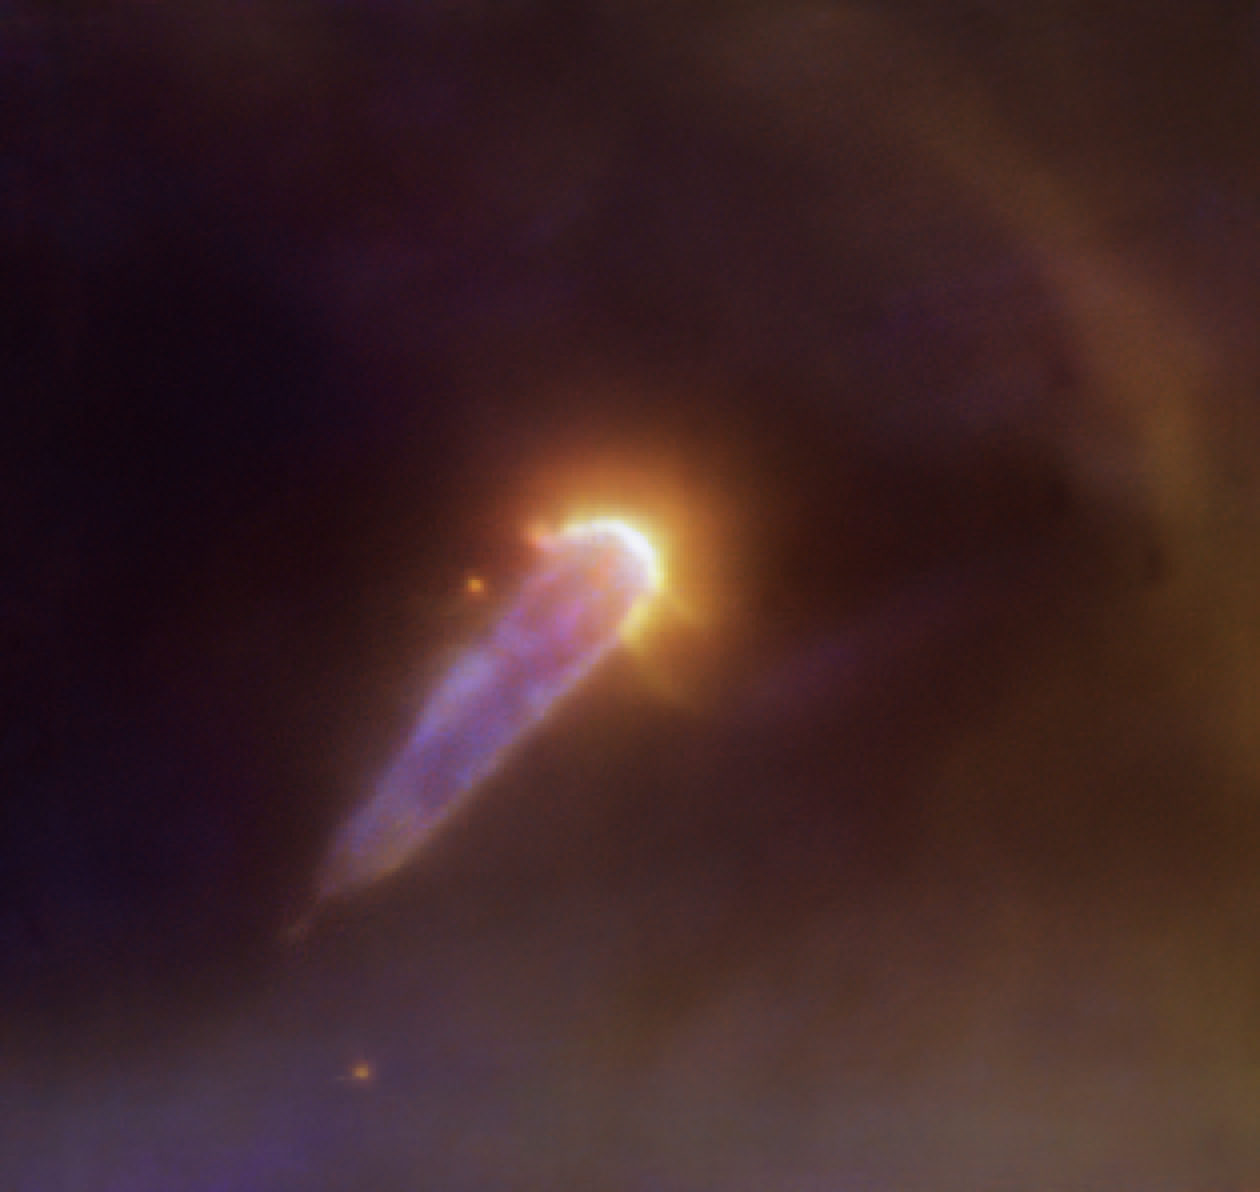

Teardrops in the sky

Is it a comet? Is it a spaceship? The object in this Picture of the Week might be a bit hard to recognise at first. It is in fact a young star — but why does it have such an unusual shape?

Young stars are surrounded by a disc of gas and dust: the building materials for planets. When other very bright and massive stars are present nearby, their light heats the young star’s disc, stripping away part of its material. The teardrop-shaped object in this image, 177-341 W, is in the Orion Nebula. The stars eroding away the disc of 177-341 W are out of the frame past the upper-right corner; when their radiation clashes with the material around the young star, it creates the bright, bow-like structure seen here in yellow. The tail extending from the star towards the lower-left corner is material being dragged away from 177-341 W by the stars out of the field of view. This type of objects — ionised protoplanetary discs — are known as “proplyds”.

This observation is presented in a new paper led by Mari-Liis Aru (ESO) and taken with the Multi Unit Spectroscopic Explorer (MUSE) instrument on ESO’s Very Large Telescope (VLT) in Chile. The colours shown in this image map different elements like hydrogen, nitrogen, sulfur and oxygen. But this is just a small fraction of all the data gathered by MUSE, which actually takes thousands of images at different colours or wavelengths simultaneously. This allows astronomers to study the physical properties of protoplanetary discs in great detail, including the amount of mass that they lose. This new paper presents MUSE observations of many other proplyds in Orion, part of a project led by Carlo F. Manara (ESO) which will help astronomers understand how stars and planetary systems form in these stellar nurseries.

Credit: ESO/M. L. Aru et al.